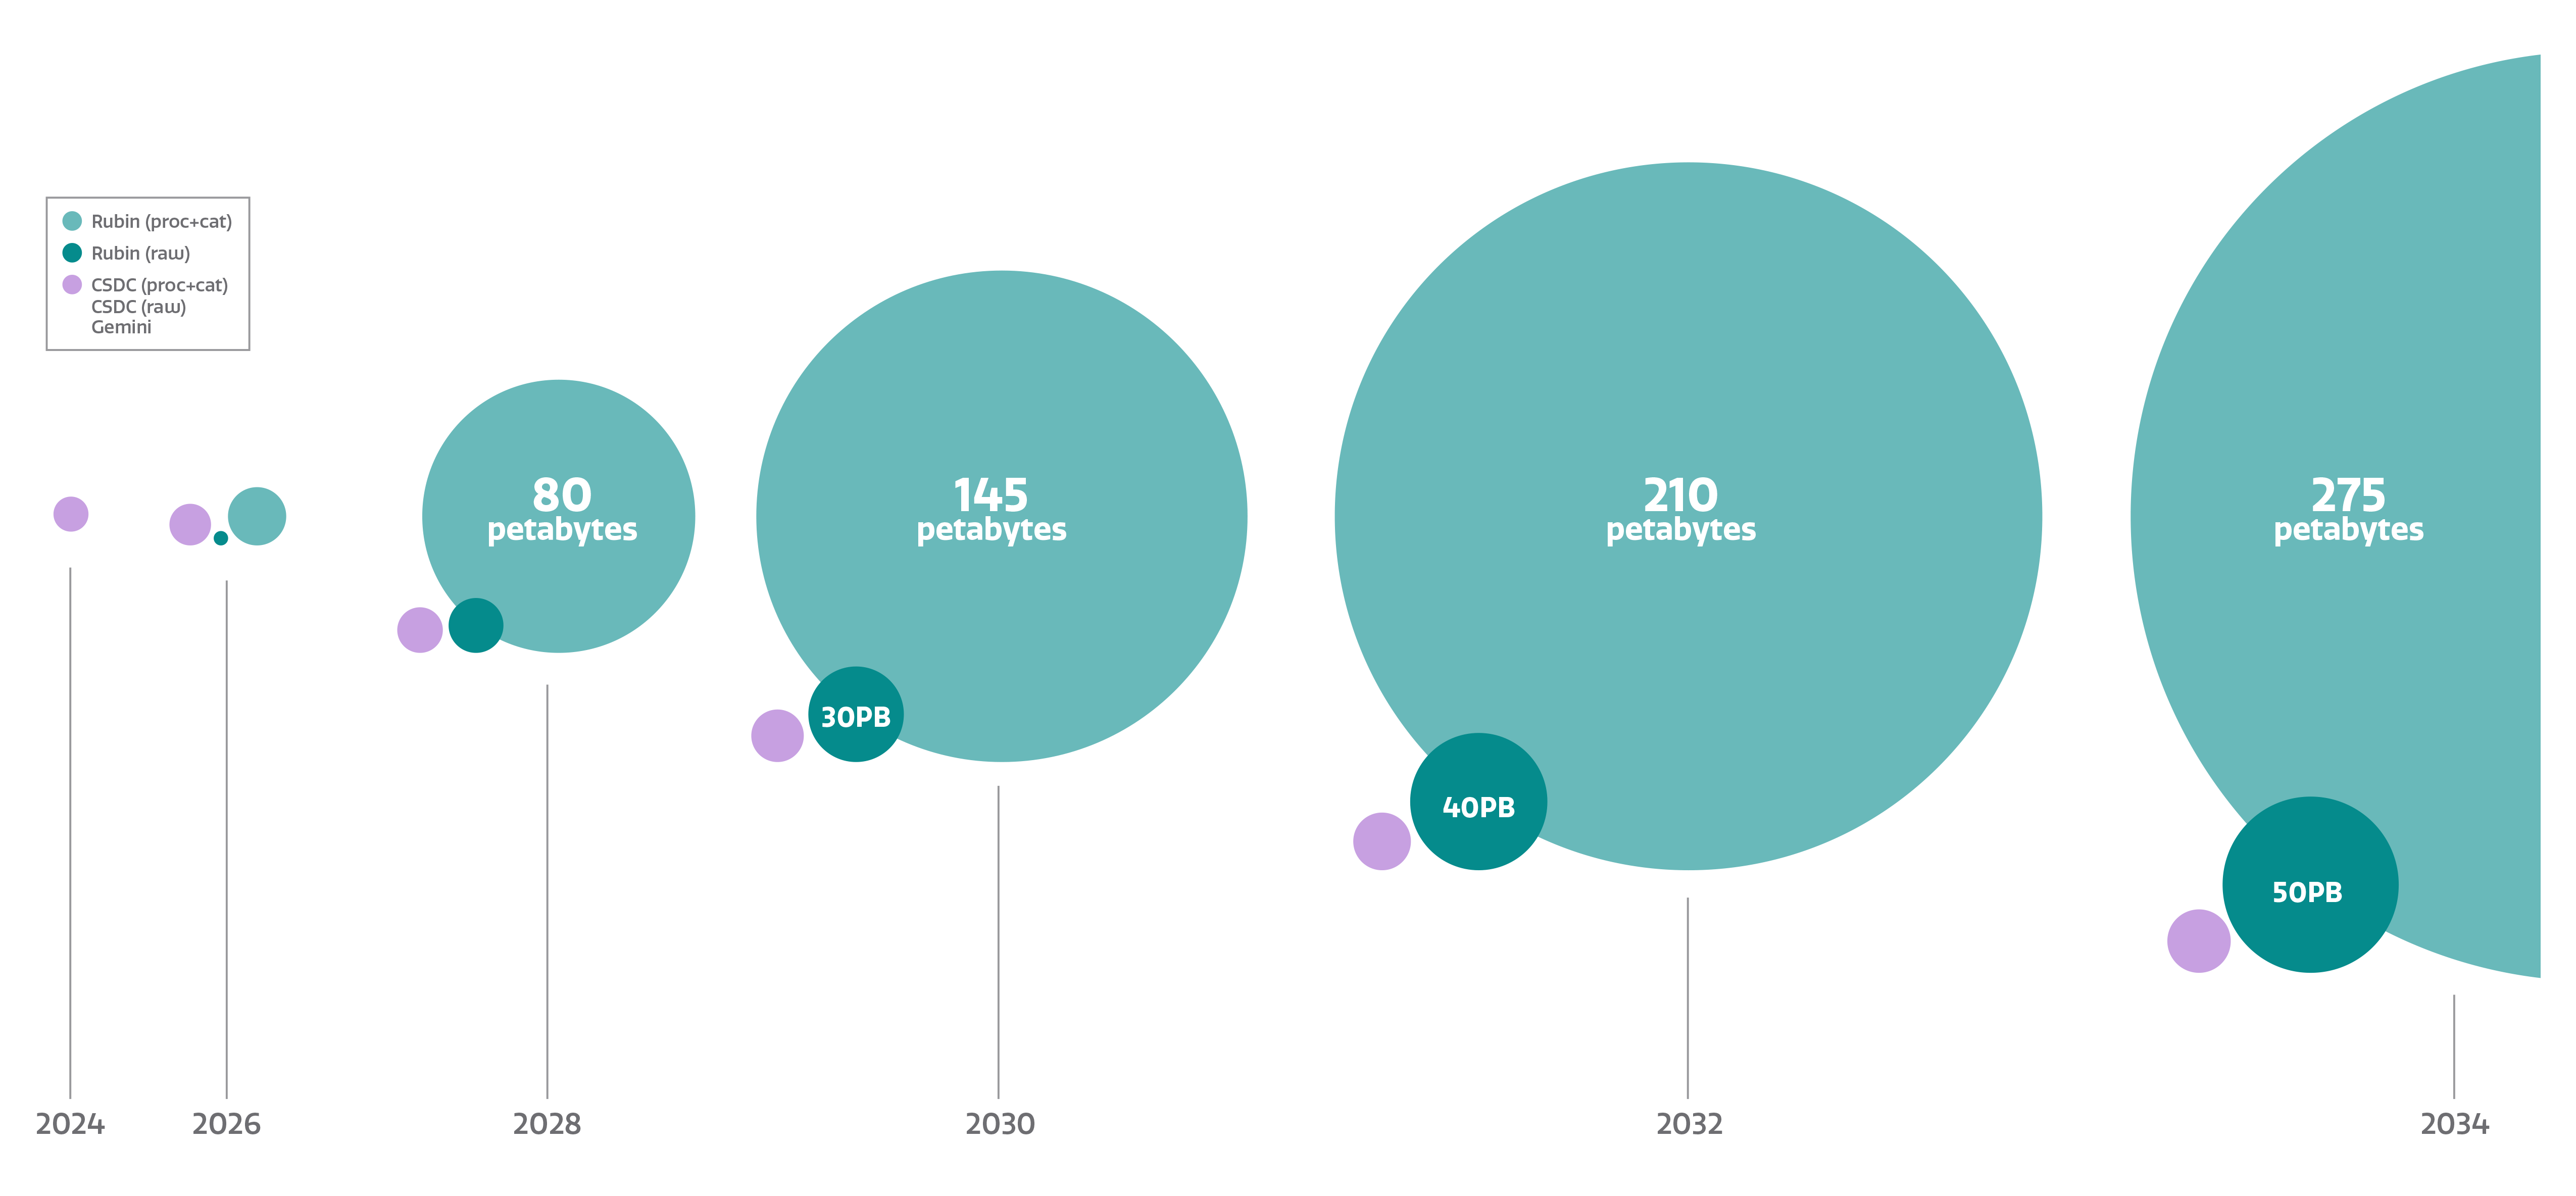

Rubin Data Volume Growth

The amount of data NSF-DOE Vera C. Rubin Observatory collects will grow to staggering proportions over time.

Credit: NOIRLab/NSF/AURA